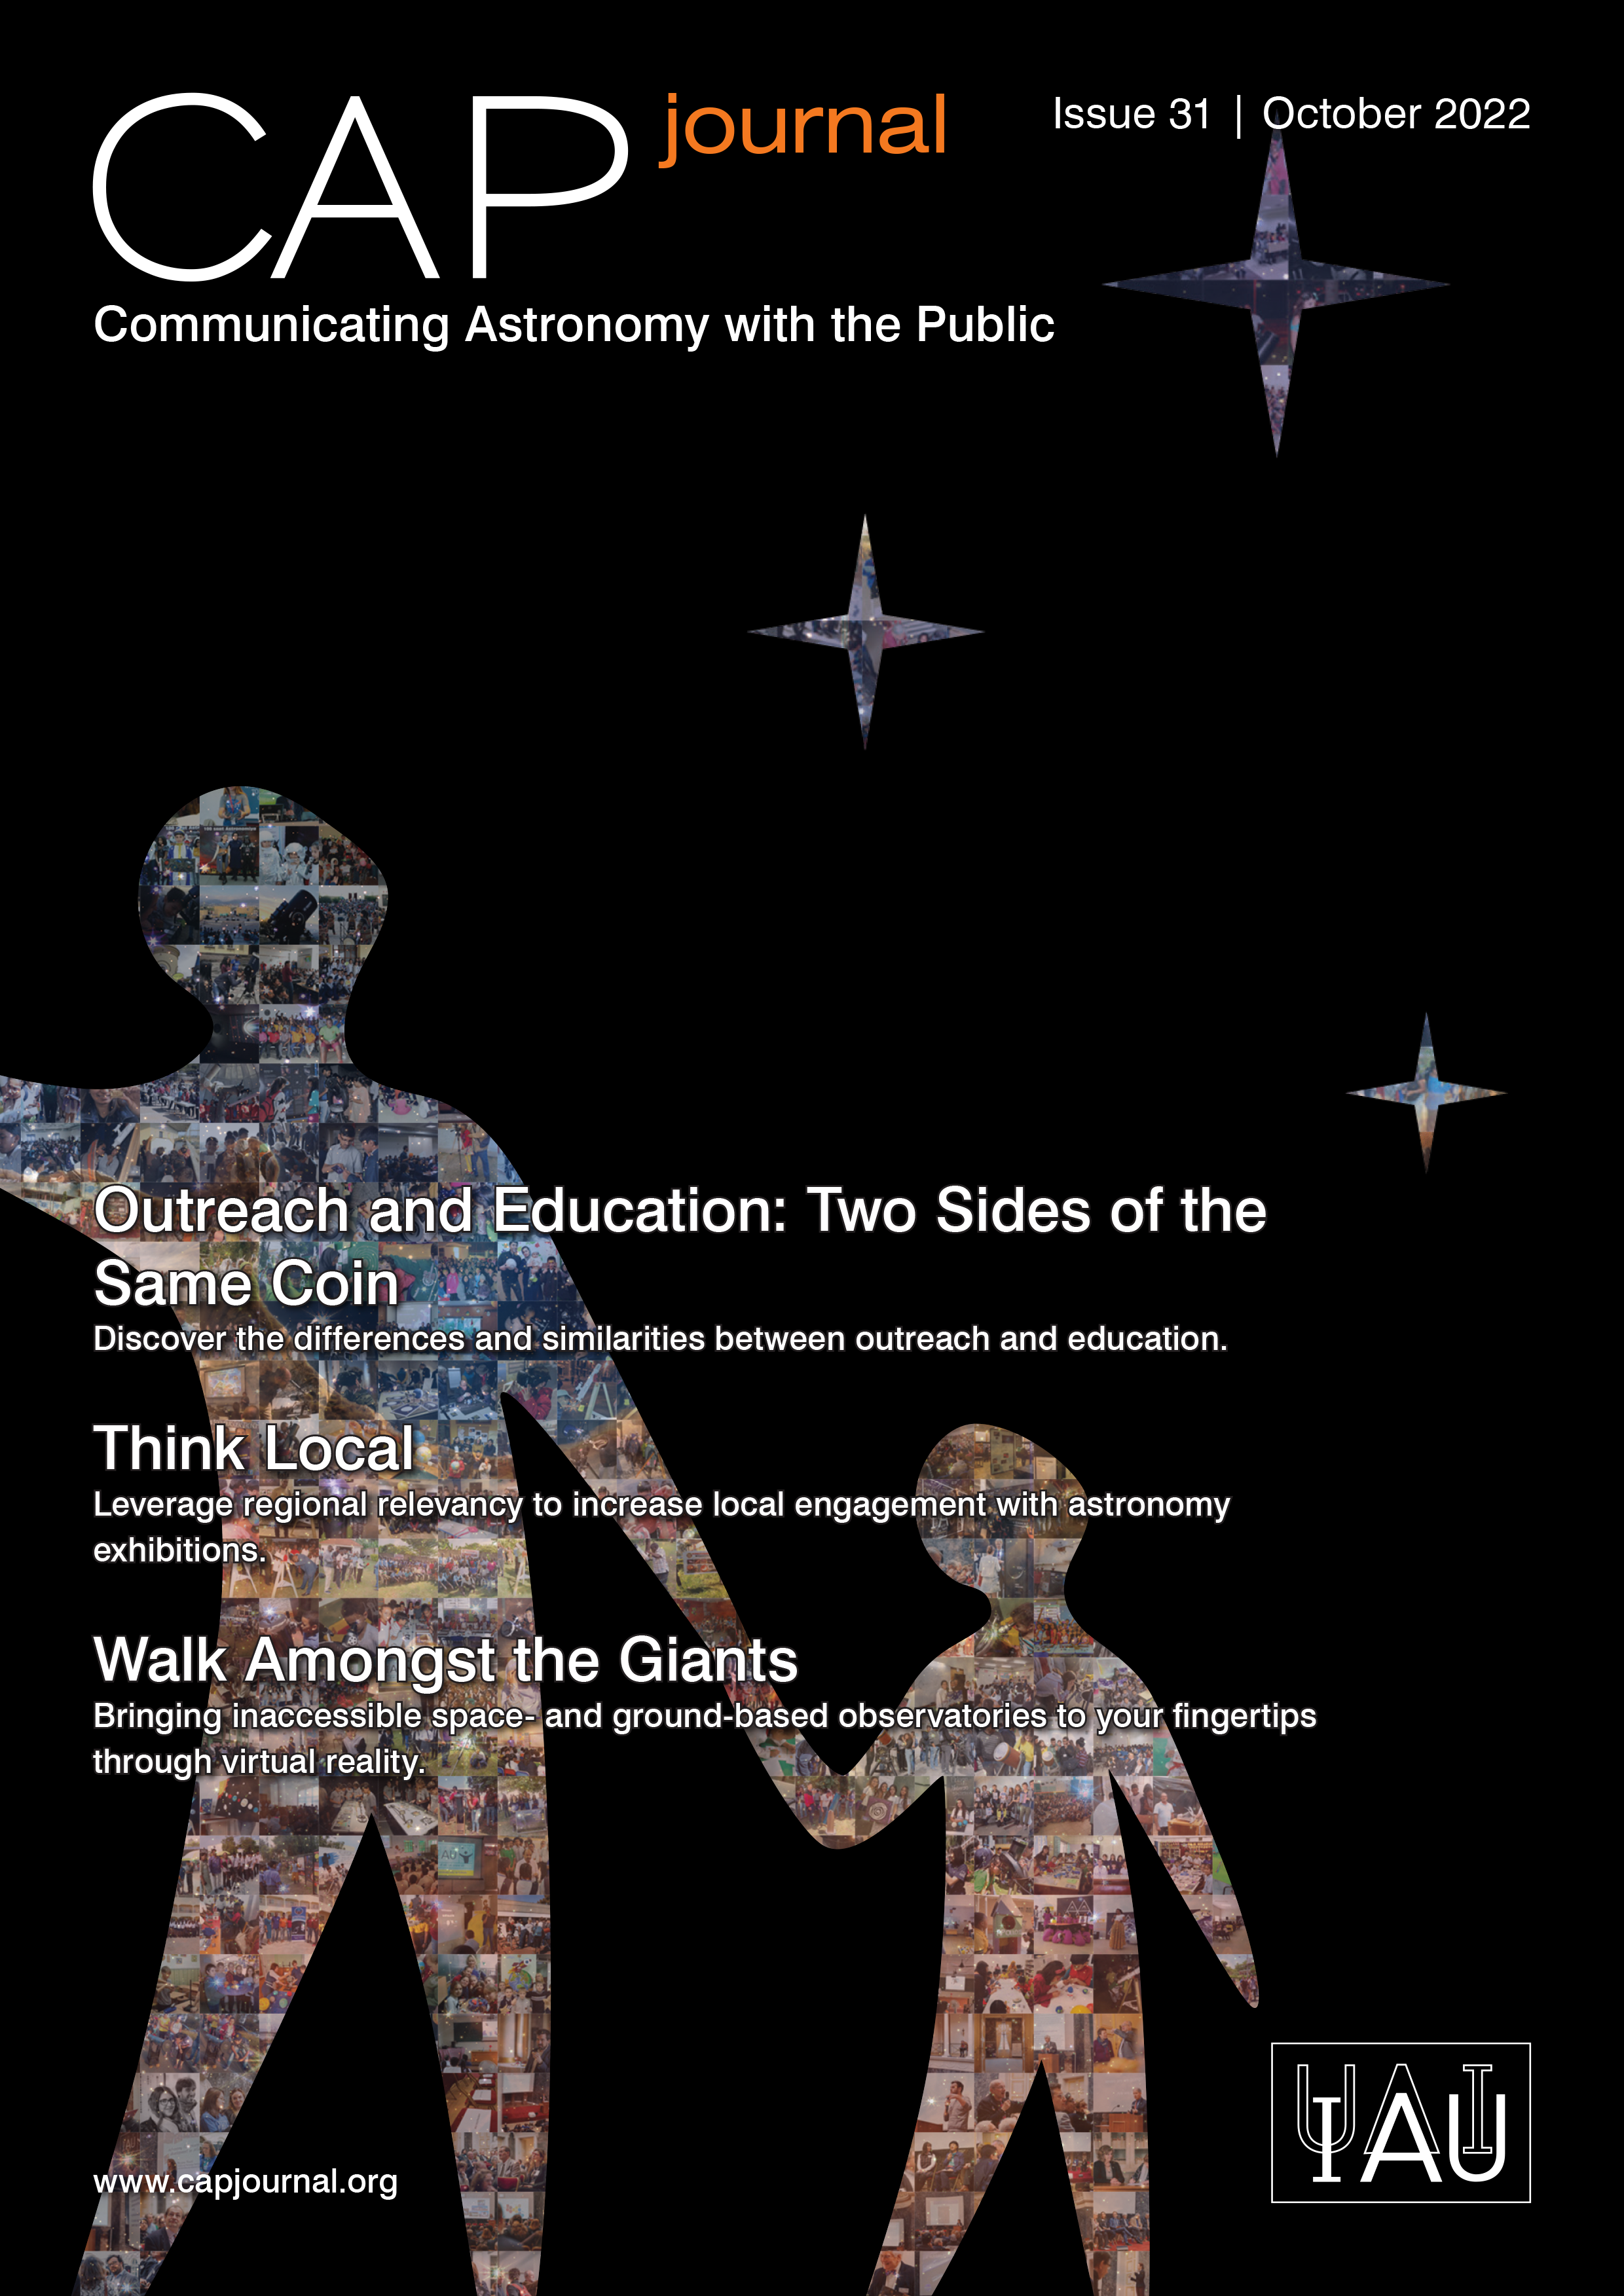

Cover of CAPjournal Issue #31

Cover of CAPjournal Issue #31. More information on: https://www.iau.org/news/announcements/detail/ann22038/

Credit: IAU OAO